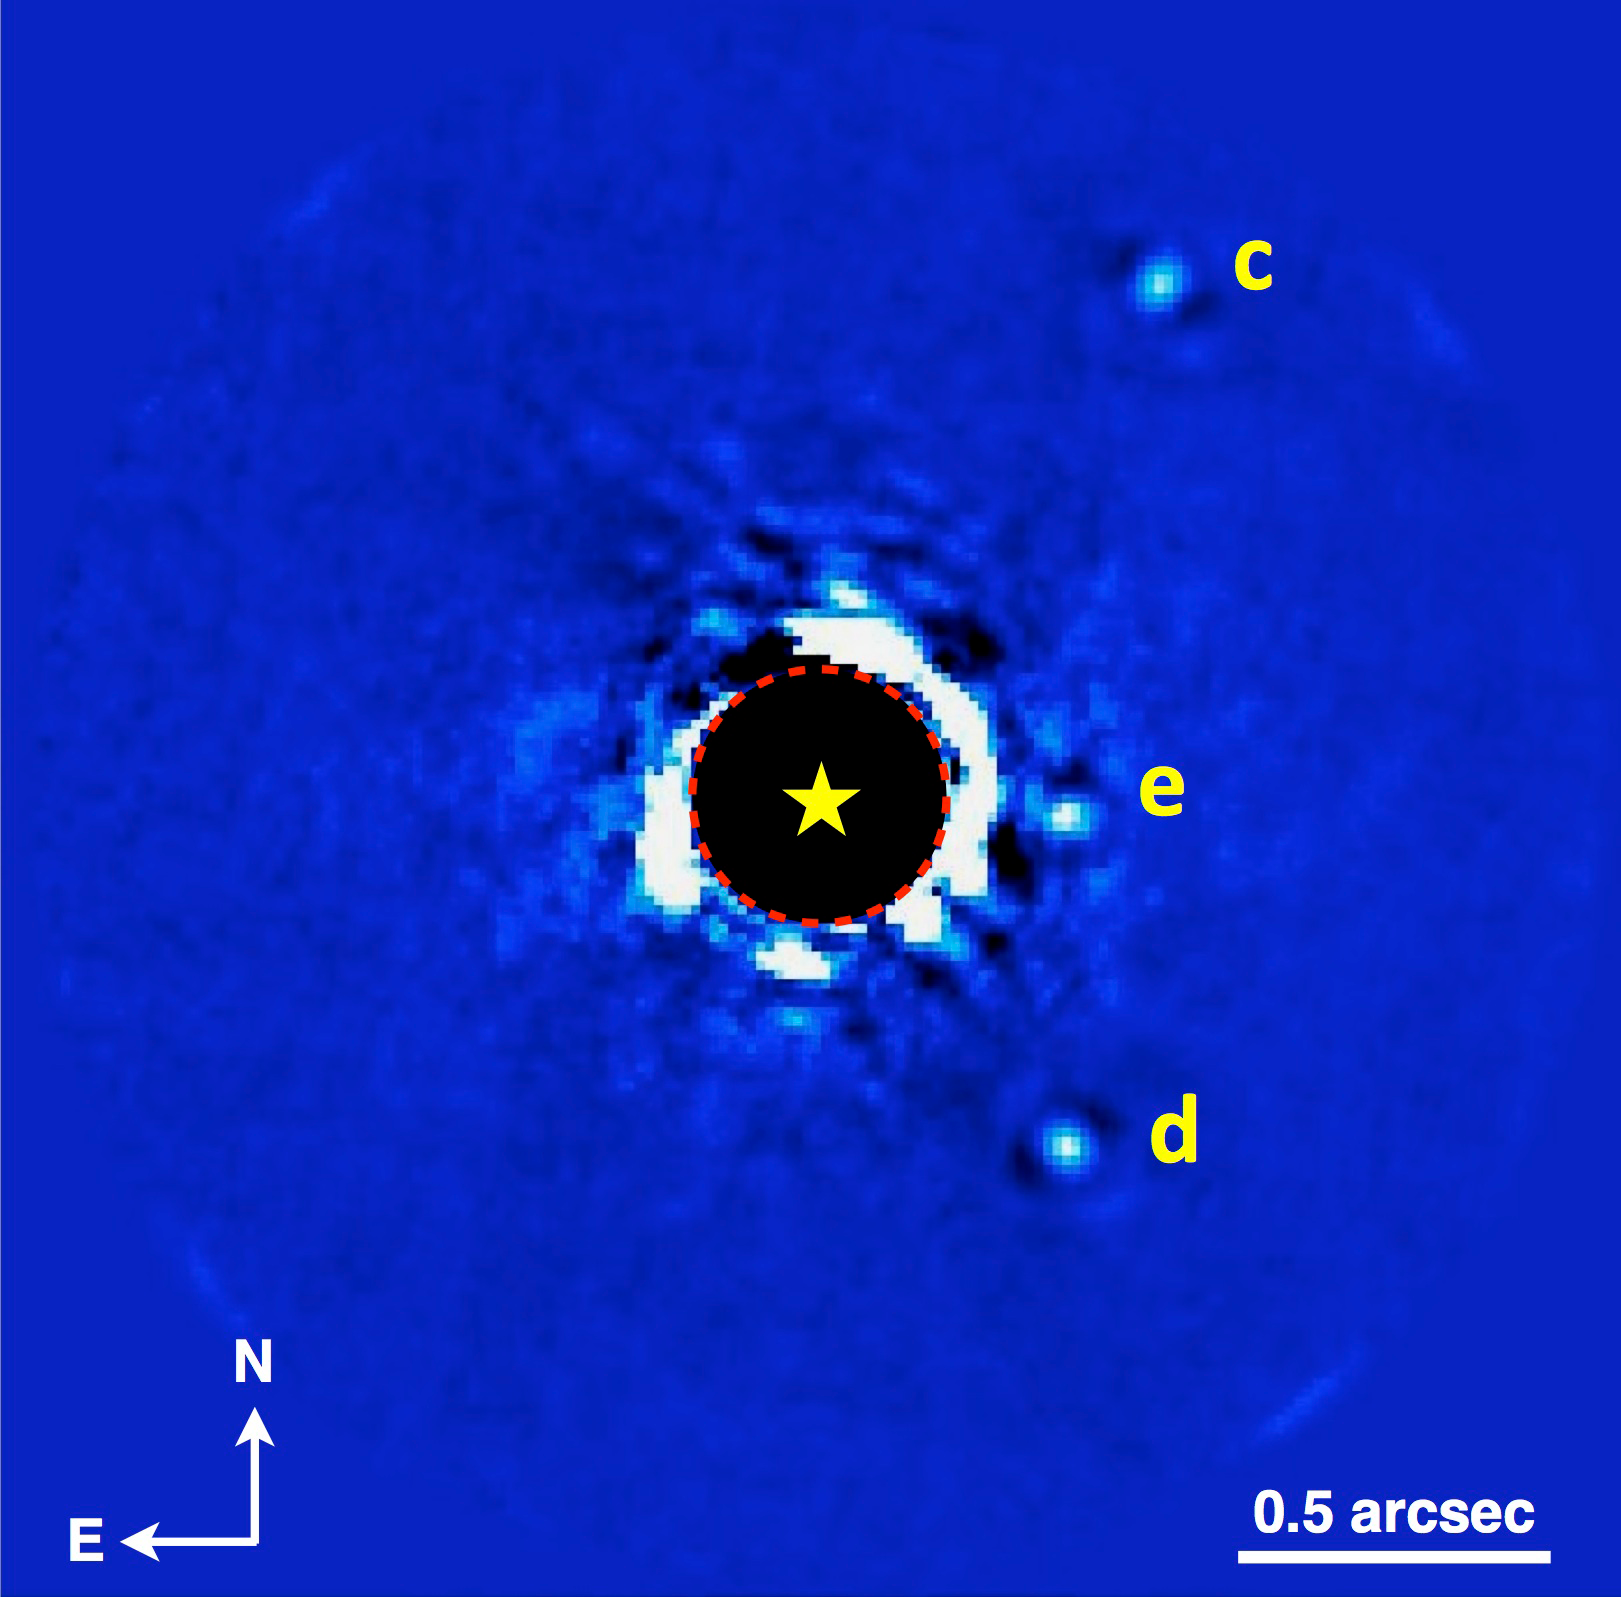

The Gemini planet imager produces stunning observations in its first year

GPI imaging of the planetary system HR 8799 in K band, showing 3 of the 4 planets. (Planet b is outside the field of view shown here, off to the left.) These data were obtained on November 17, 2013 during the first week of operation of GPI and in relatively challenging weather conditions, but with GPI’s advanced adaptive optics system and coronagraph the planets can still be clearly seen and their spectra measured (see Figure 2).

Credit: Christian Marois (NRC Canada), Patrick Ingraham (Stanford University) and the GPI Team.